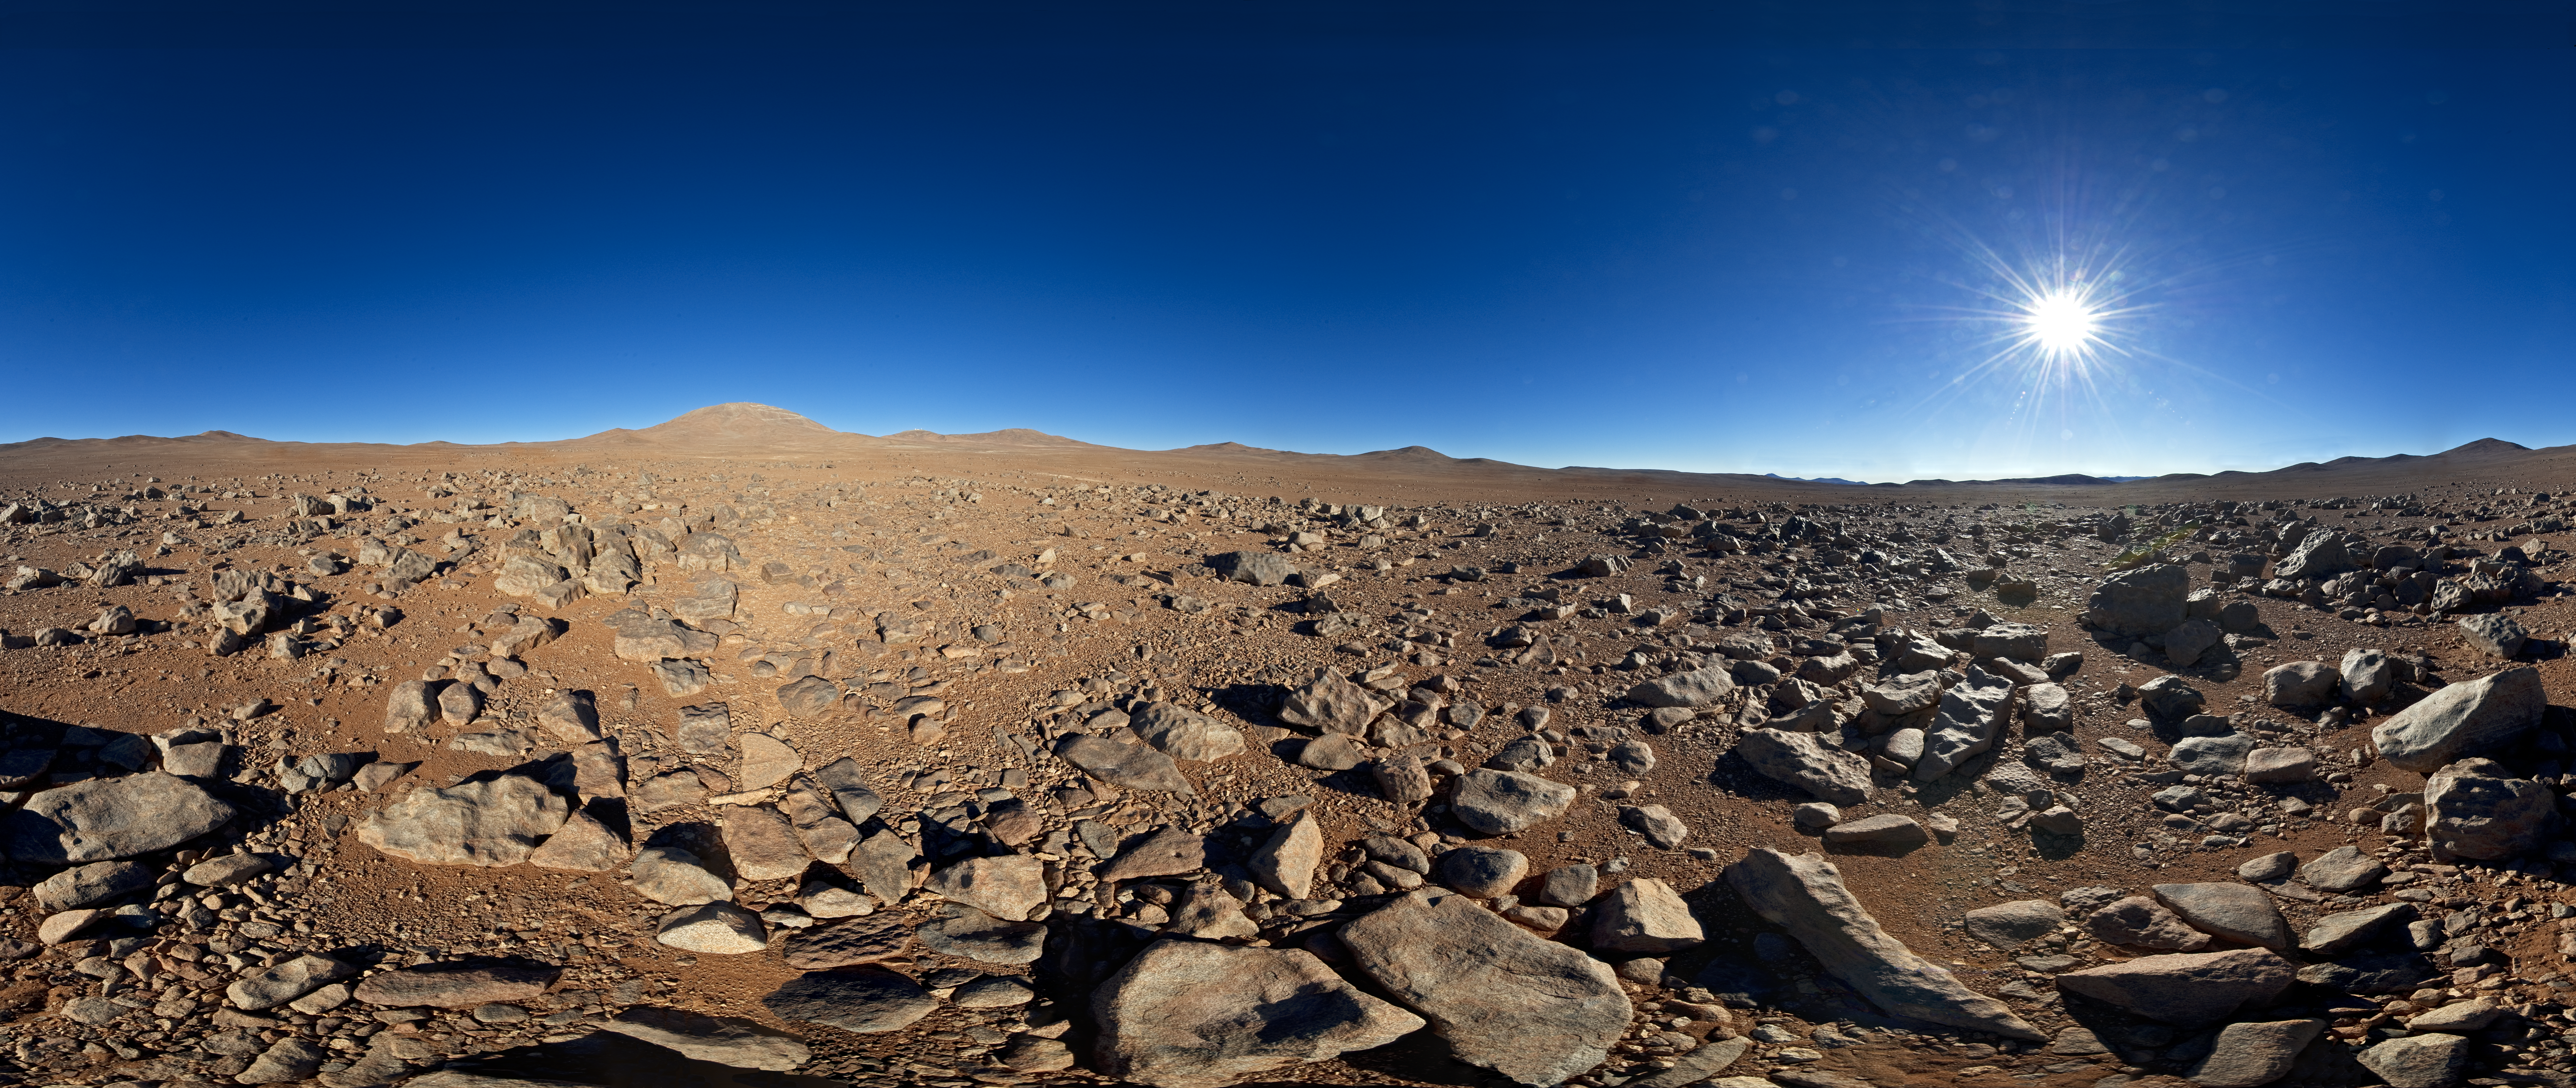

From one "alien world" to another

What looks like a barren and inhospitable alien landscape in this 360-degree panorama is in fact the site for ESO’s European Extremely Large Telescope, or E-ELT for short. When construction begins the uninhabited mountaintop left of the centre will become a hive of activity as engineers, technicians and scientists work on building the world’s biggest eye on the sky.

In many ways Chile’s Cerro Armazones may seem like an alien world. The environment is harsh, with low humidity and air pressure, a blazing Sun during the day, but breathtaking skies at night. Cerro Armazones is in the Atacama Desert — one of the driest places on Earth. These conditions, combined with its remoteness, are what make the region such an excellent location for telescopes. Armazones is an isolated peak, 3046 metres above sea level. It is about 20 km away from Cerro Paranal, home of ESO's famous Very Large Telescope. Both summits enjoy crisp skies far away from sources of light pollution.

Among the ELT’s many science goals is a particularly hot topic in contemporary astronomy: the quest for exoplanets. The E-ELT will search for Earth-like planets orbiting other stars and could even directly image larger planets or probe their atmospheres. The E-ELT’s high-tech instruments will also study the formation of planets in protoplanetary discs around young stars. Detecting water and organic molecules will shed light on how planetary systems are produced, and could bring us one step closer to answering the question of whether we are alone in the Universe.

This panorama was taken by ESO Photo Ambassador Serge Brunier.

Credit: ESO/S. Brunier